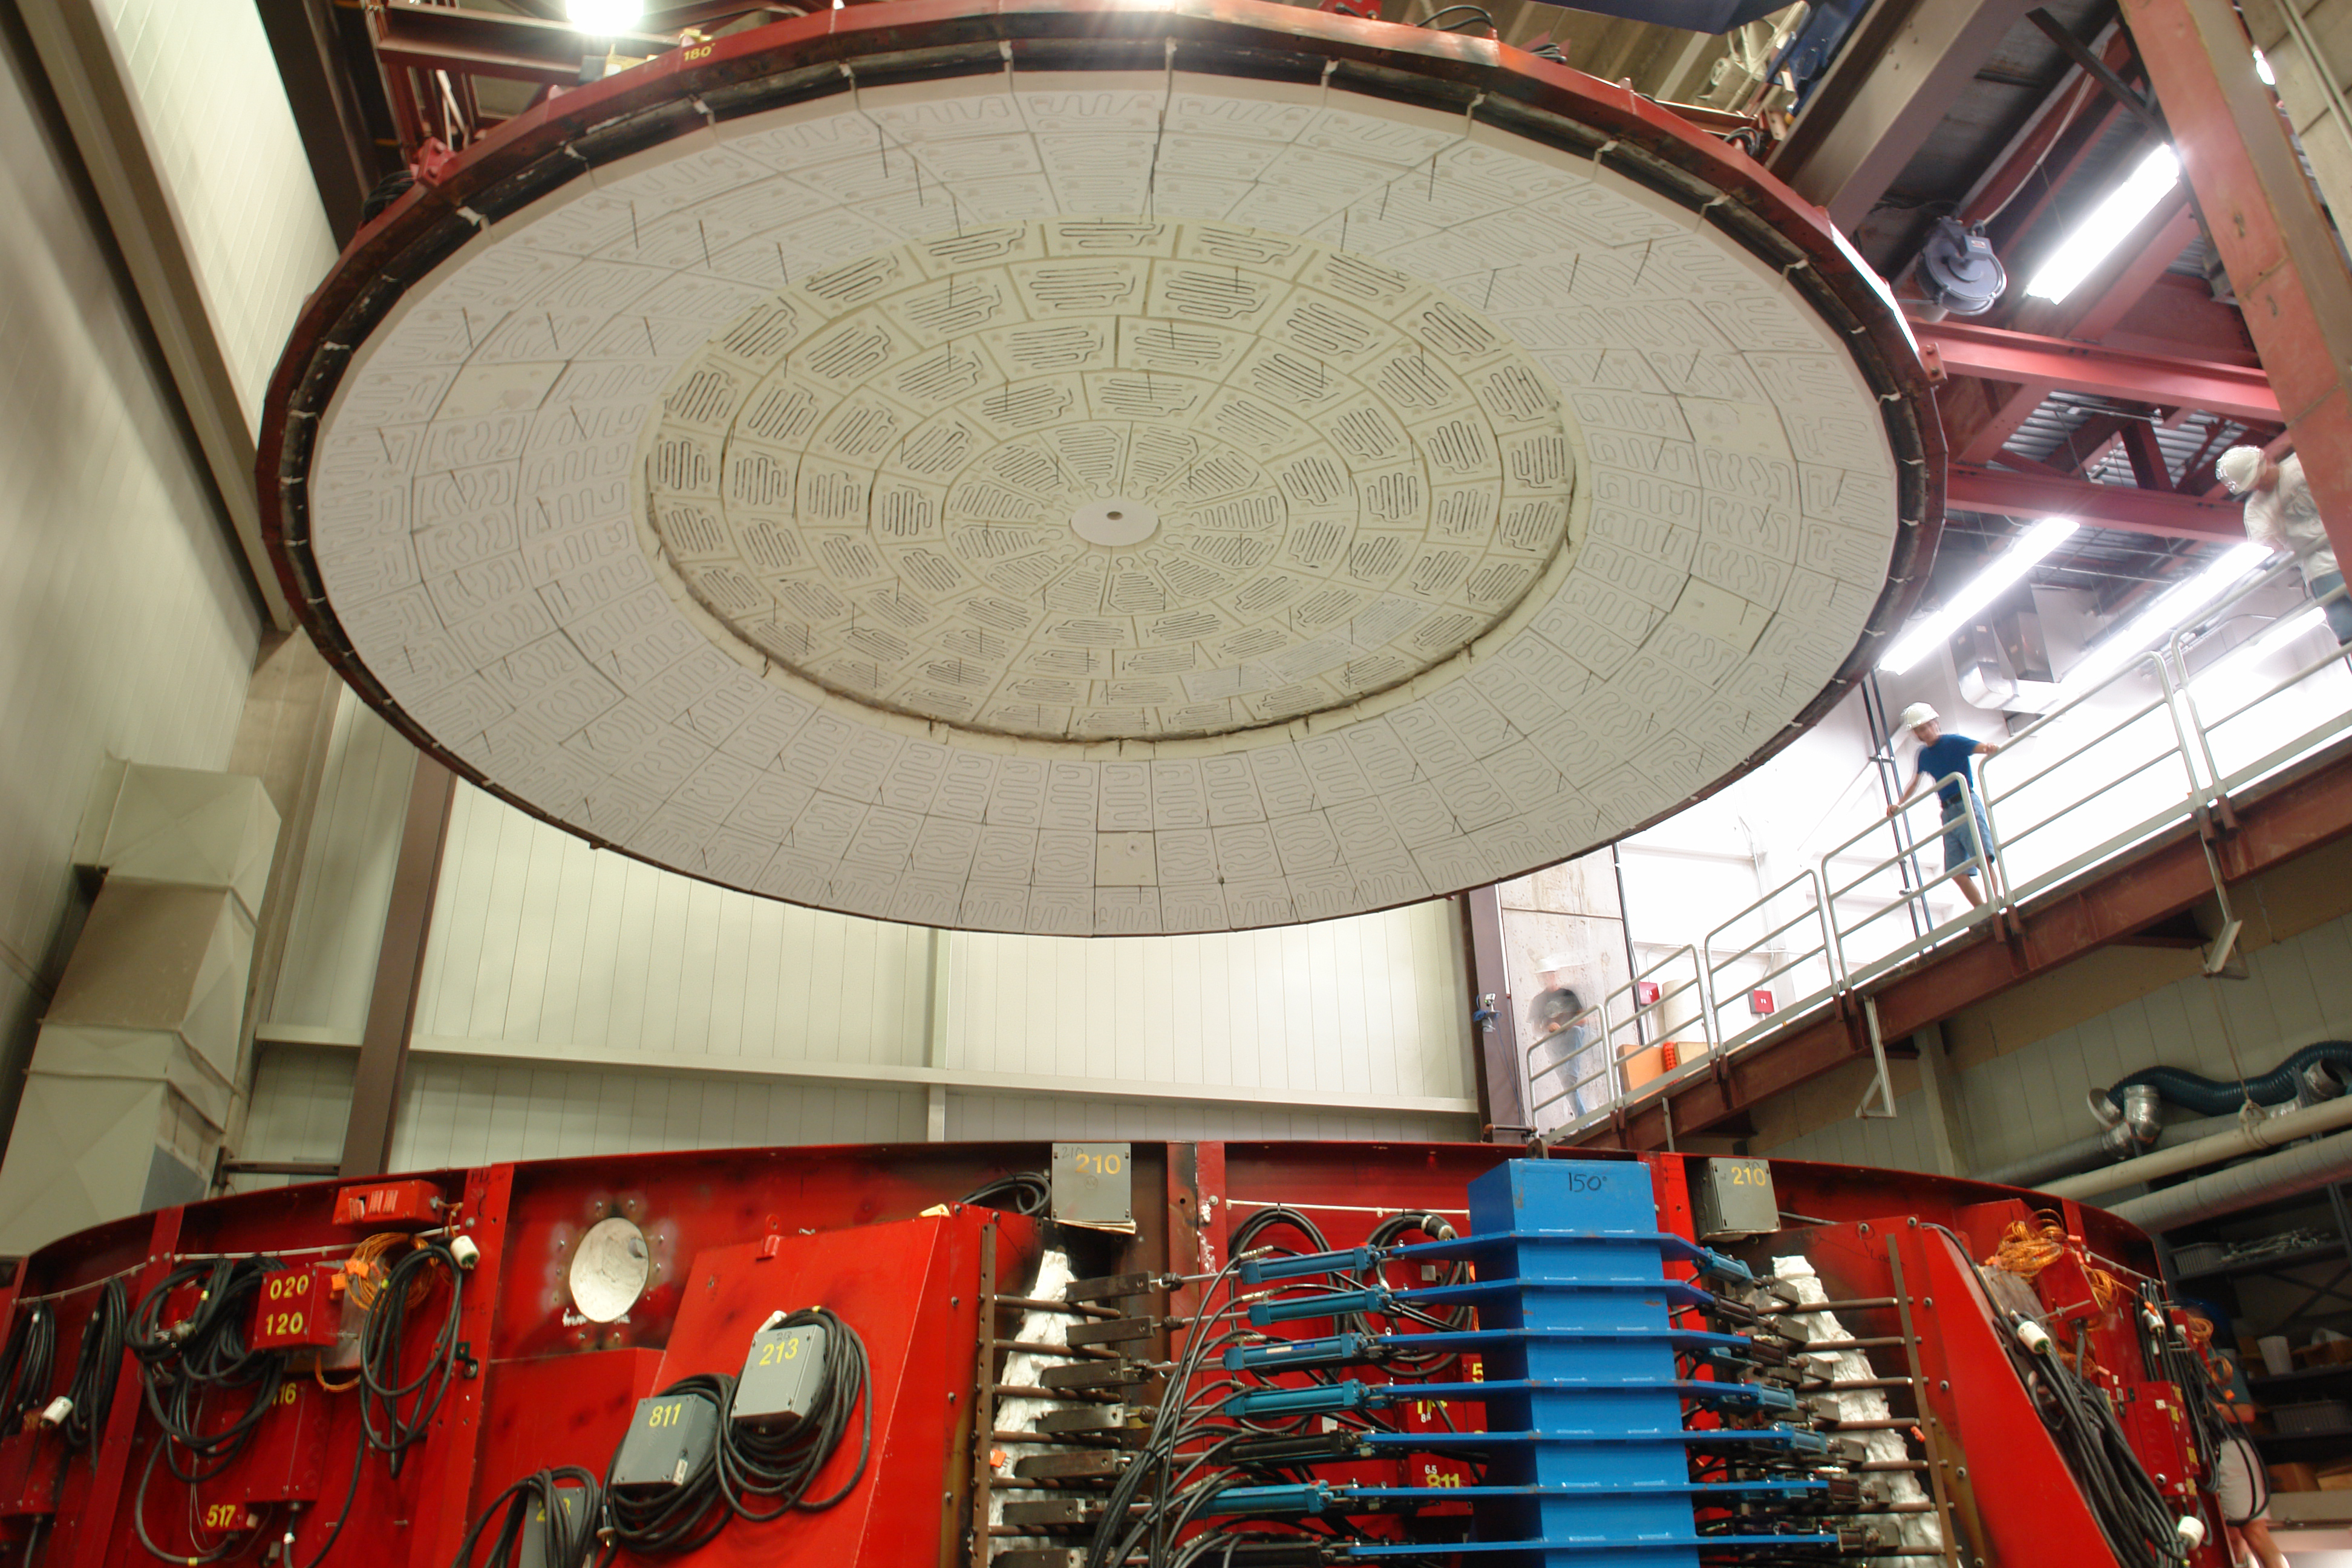

Lid Lift

The oven lid was lifted to reveal a perfect casting, nearly 26 tons of glass melted and spun into the approximate curvature of the telescope's mirrors.

Credit: Ray Bertram